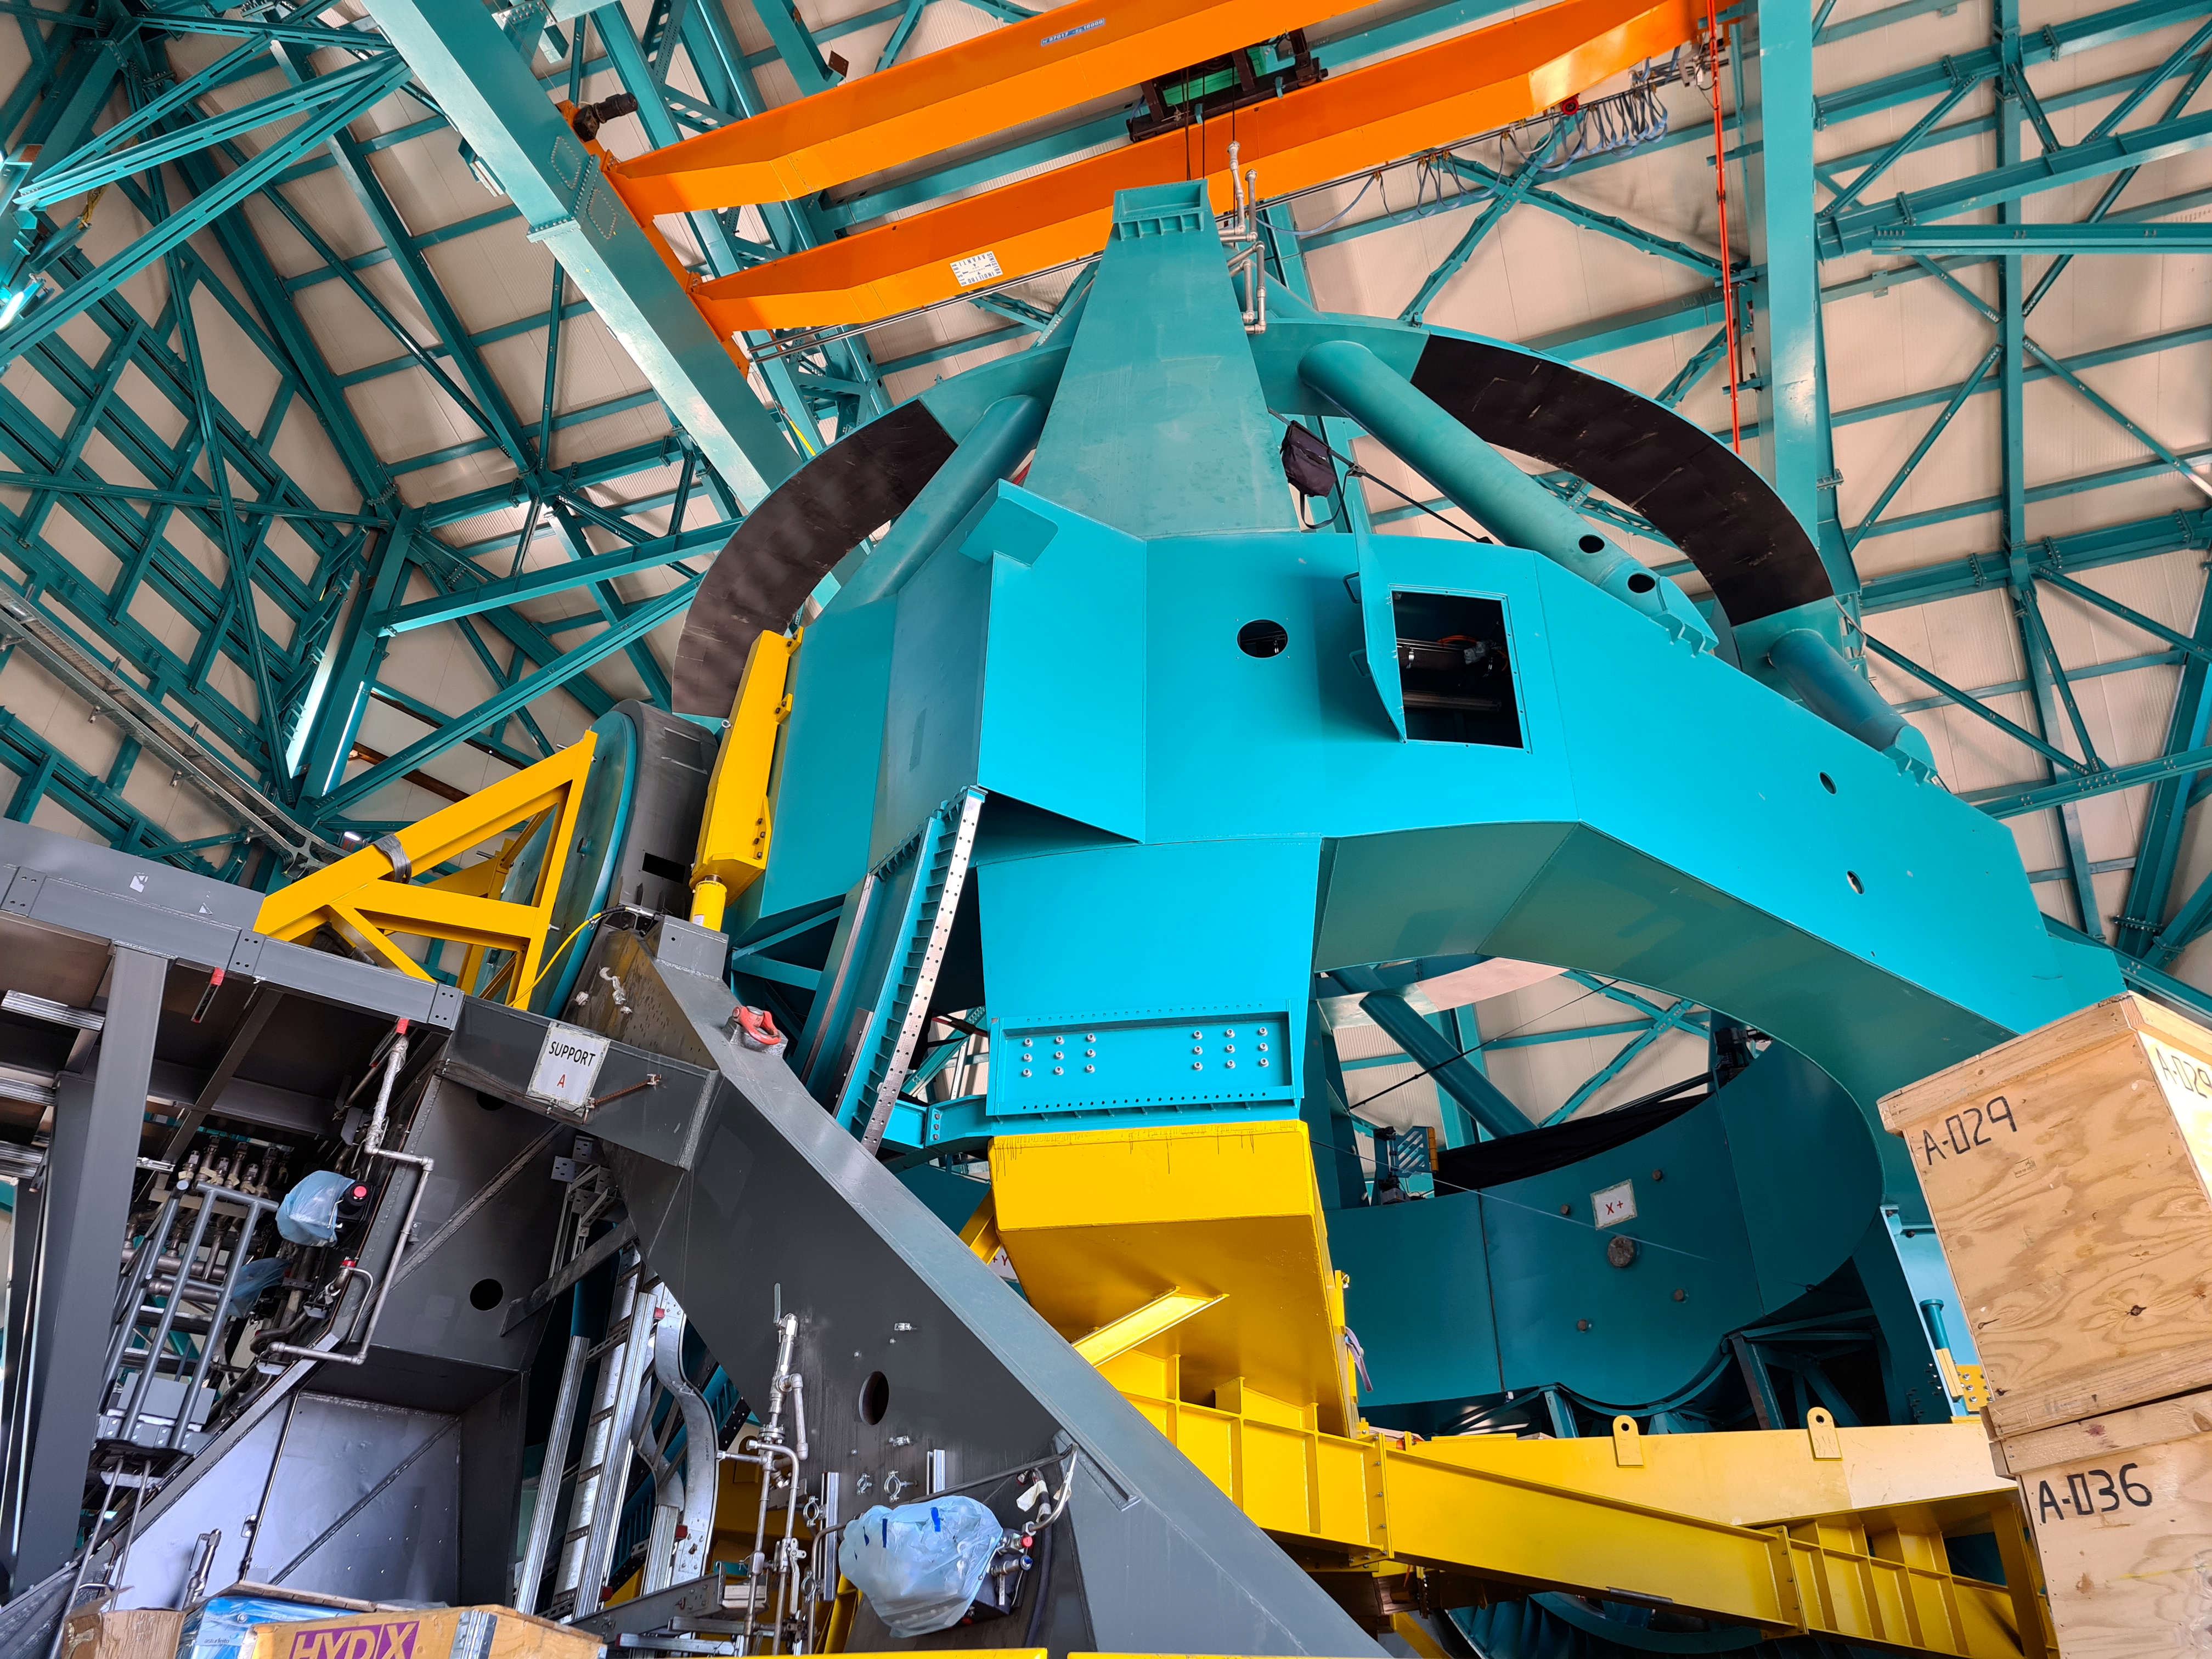

Rubin Feb 2021

Work on the Dome and the TMA is progressing in parallel on the summit, with preparations underway for some big upcoming activities. For the rest of February, the Dome team will be installing cladding and louvers while the work on the TMA mostly consists of small-scale inside assembly tasks. Meanwhile, arriving at the site are the pieces of the 500-ton crane needed to complete the major assembly of the TMA. The top-end of the TMA is scheduled to be transported to the upper platform on March 1st for its final assembly, after which it will be lifted into the Dome.

Credit: Rubin Obs/NSF/AURA